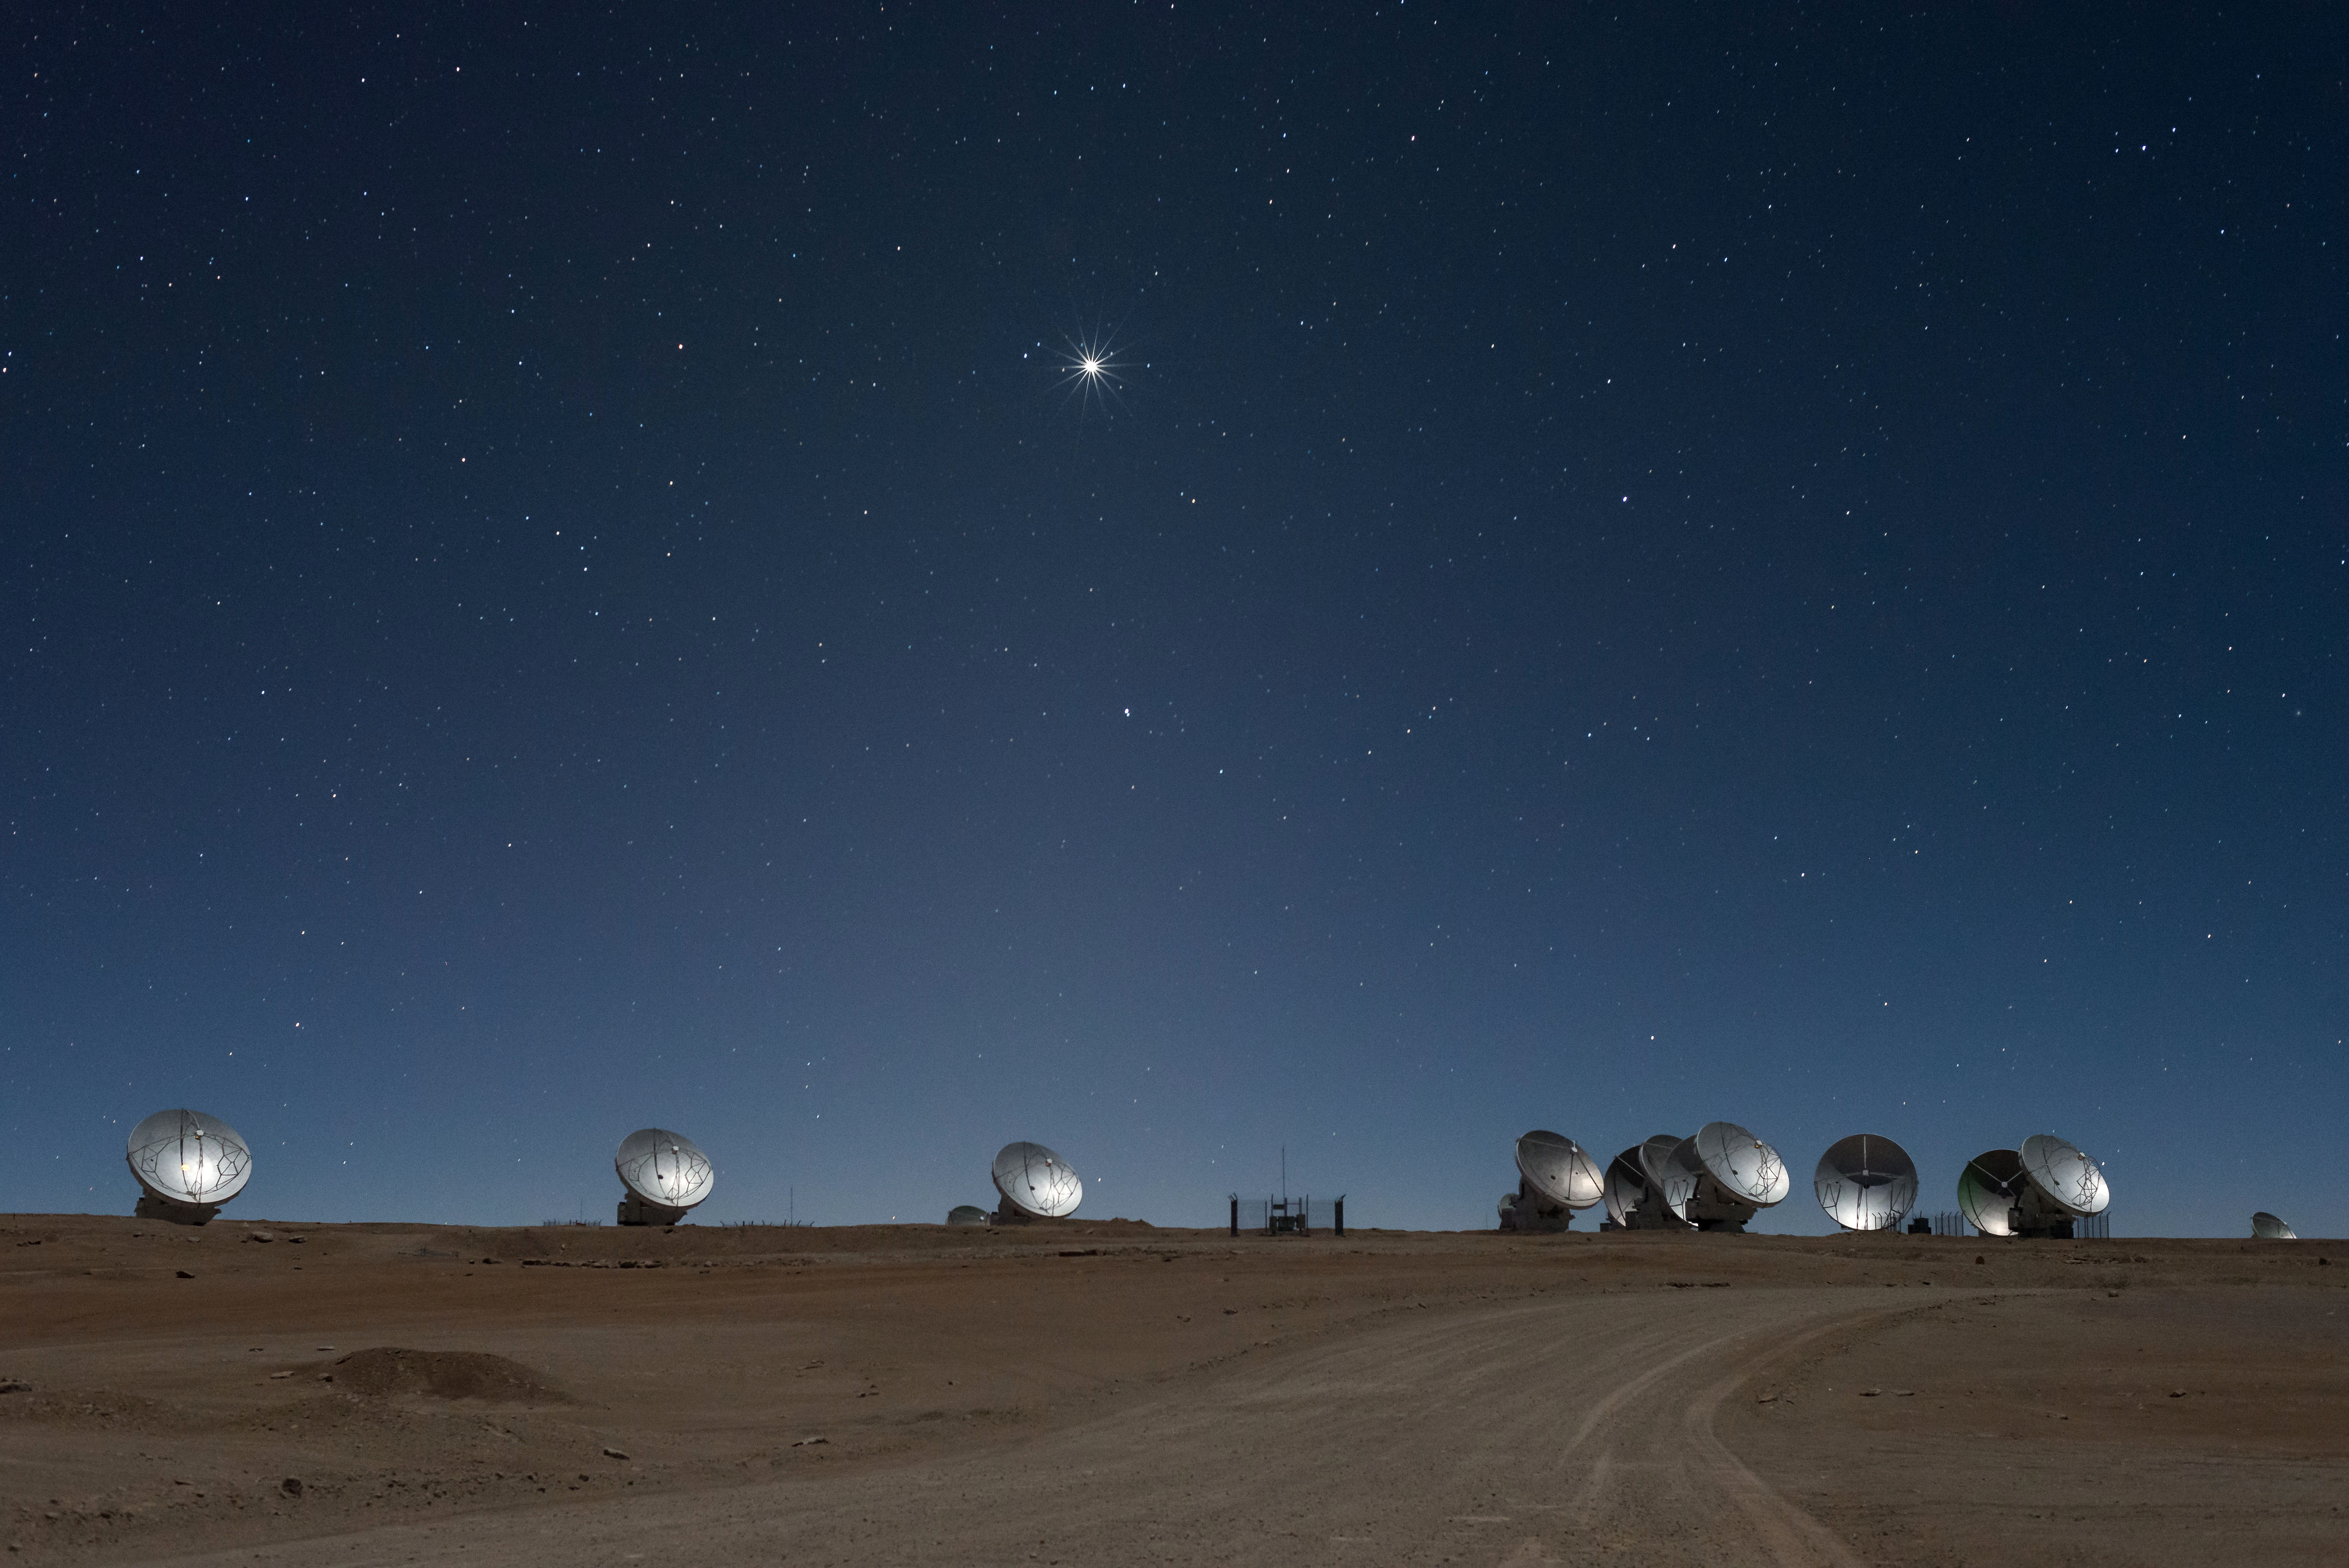

The 12-meter diameter discs of ALMA's antennas

The 12-meter diameter discs of ALMA's antennas appear to greet Venus as it soars in the skies of the Atacama desert.

Credit: ALMA (ESO / NAOJ / NRAO)